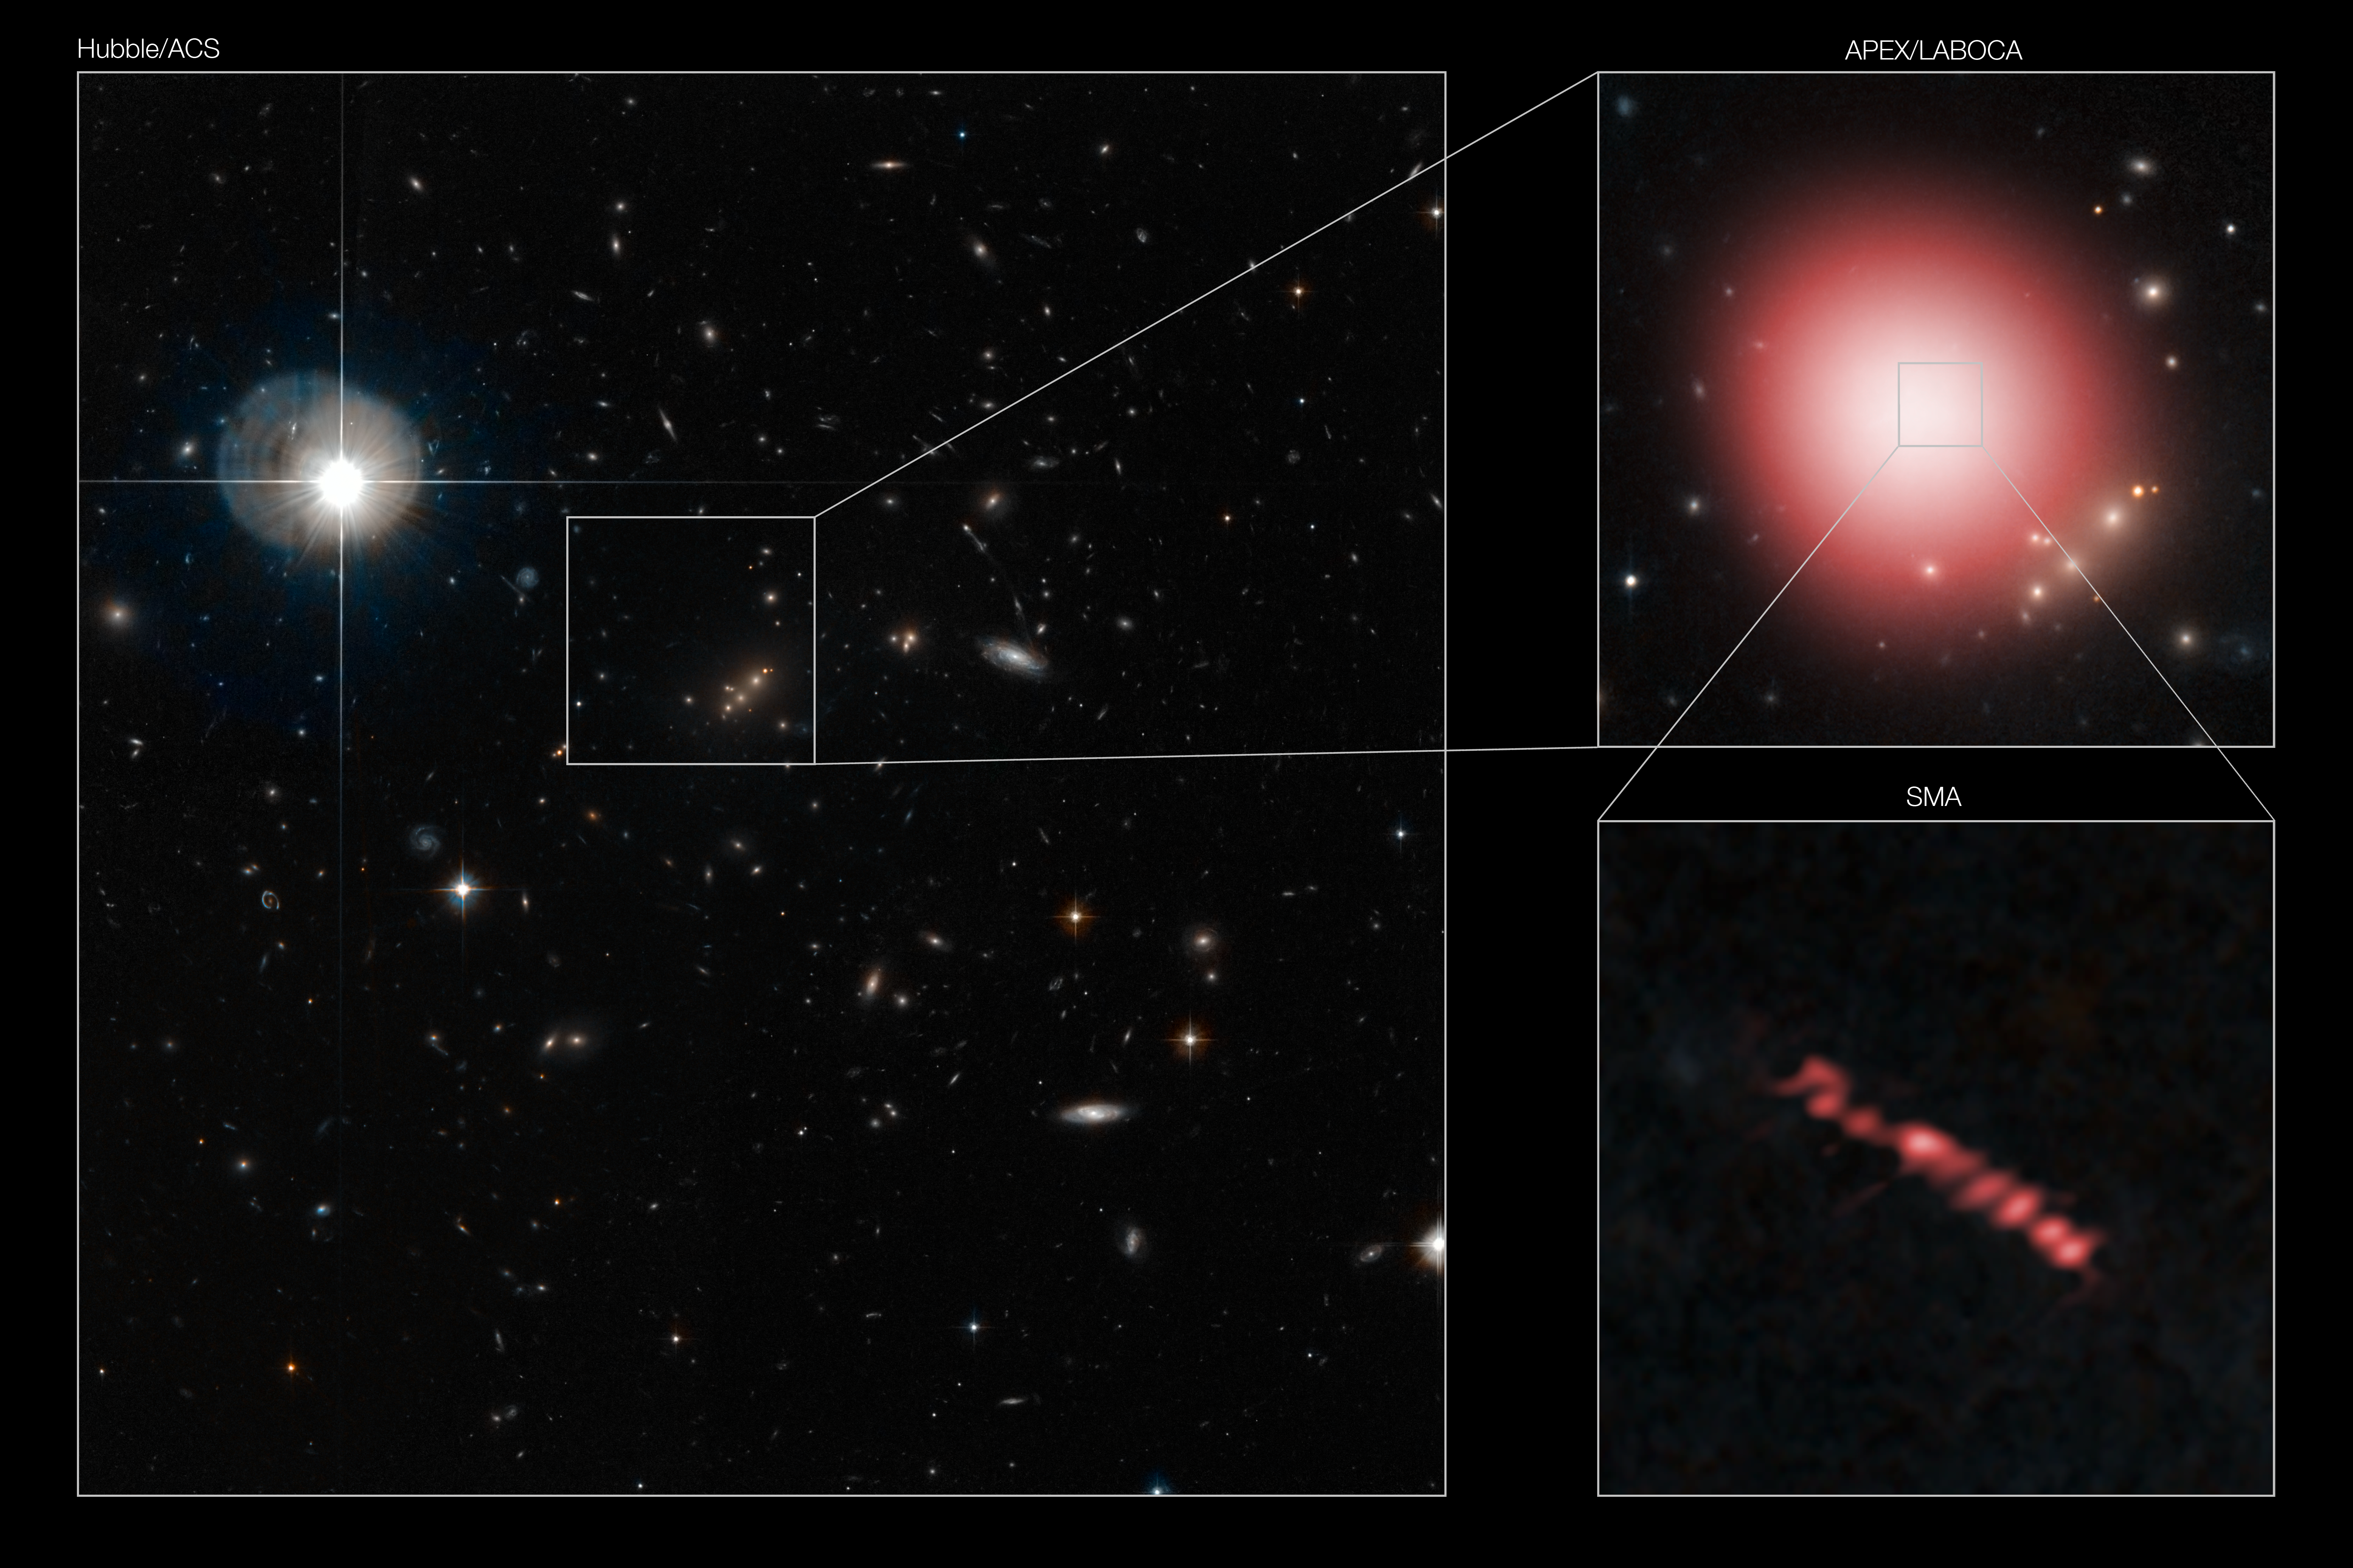

Chance discovery reveals star factories in the distant Universe

This composite image shows the discovery of the distant galaxy SMM J2135-0102. Left : a view of galaxy cluster MACS J2135-010217 (centre), which is gravitationally lensing SMM J2135-0102. Top right : SMM J2135-0102 was first discovered in submillimetre-wavelength observations (shown in red) with the LABOCA camera on the Atacama Pathfinder Experiment (APEX) telescope. Bottom right : follow-up observations with the Submillimeter Array (in red) revealed the clouds where stars are forming in the galaxy with great precision. Our view of the galaxy is magnified by gravitational lensing, which also produces a doubling of the image ; the apparent eight regions in the Submillimeter Array observations actually represent four distinct regions of star formation in the galaxy.

Credit: ESO/APEX/M. Swinbank et al.; NASA/ESA Hubble Space Telescope & SMA